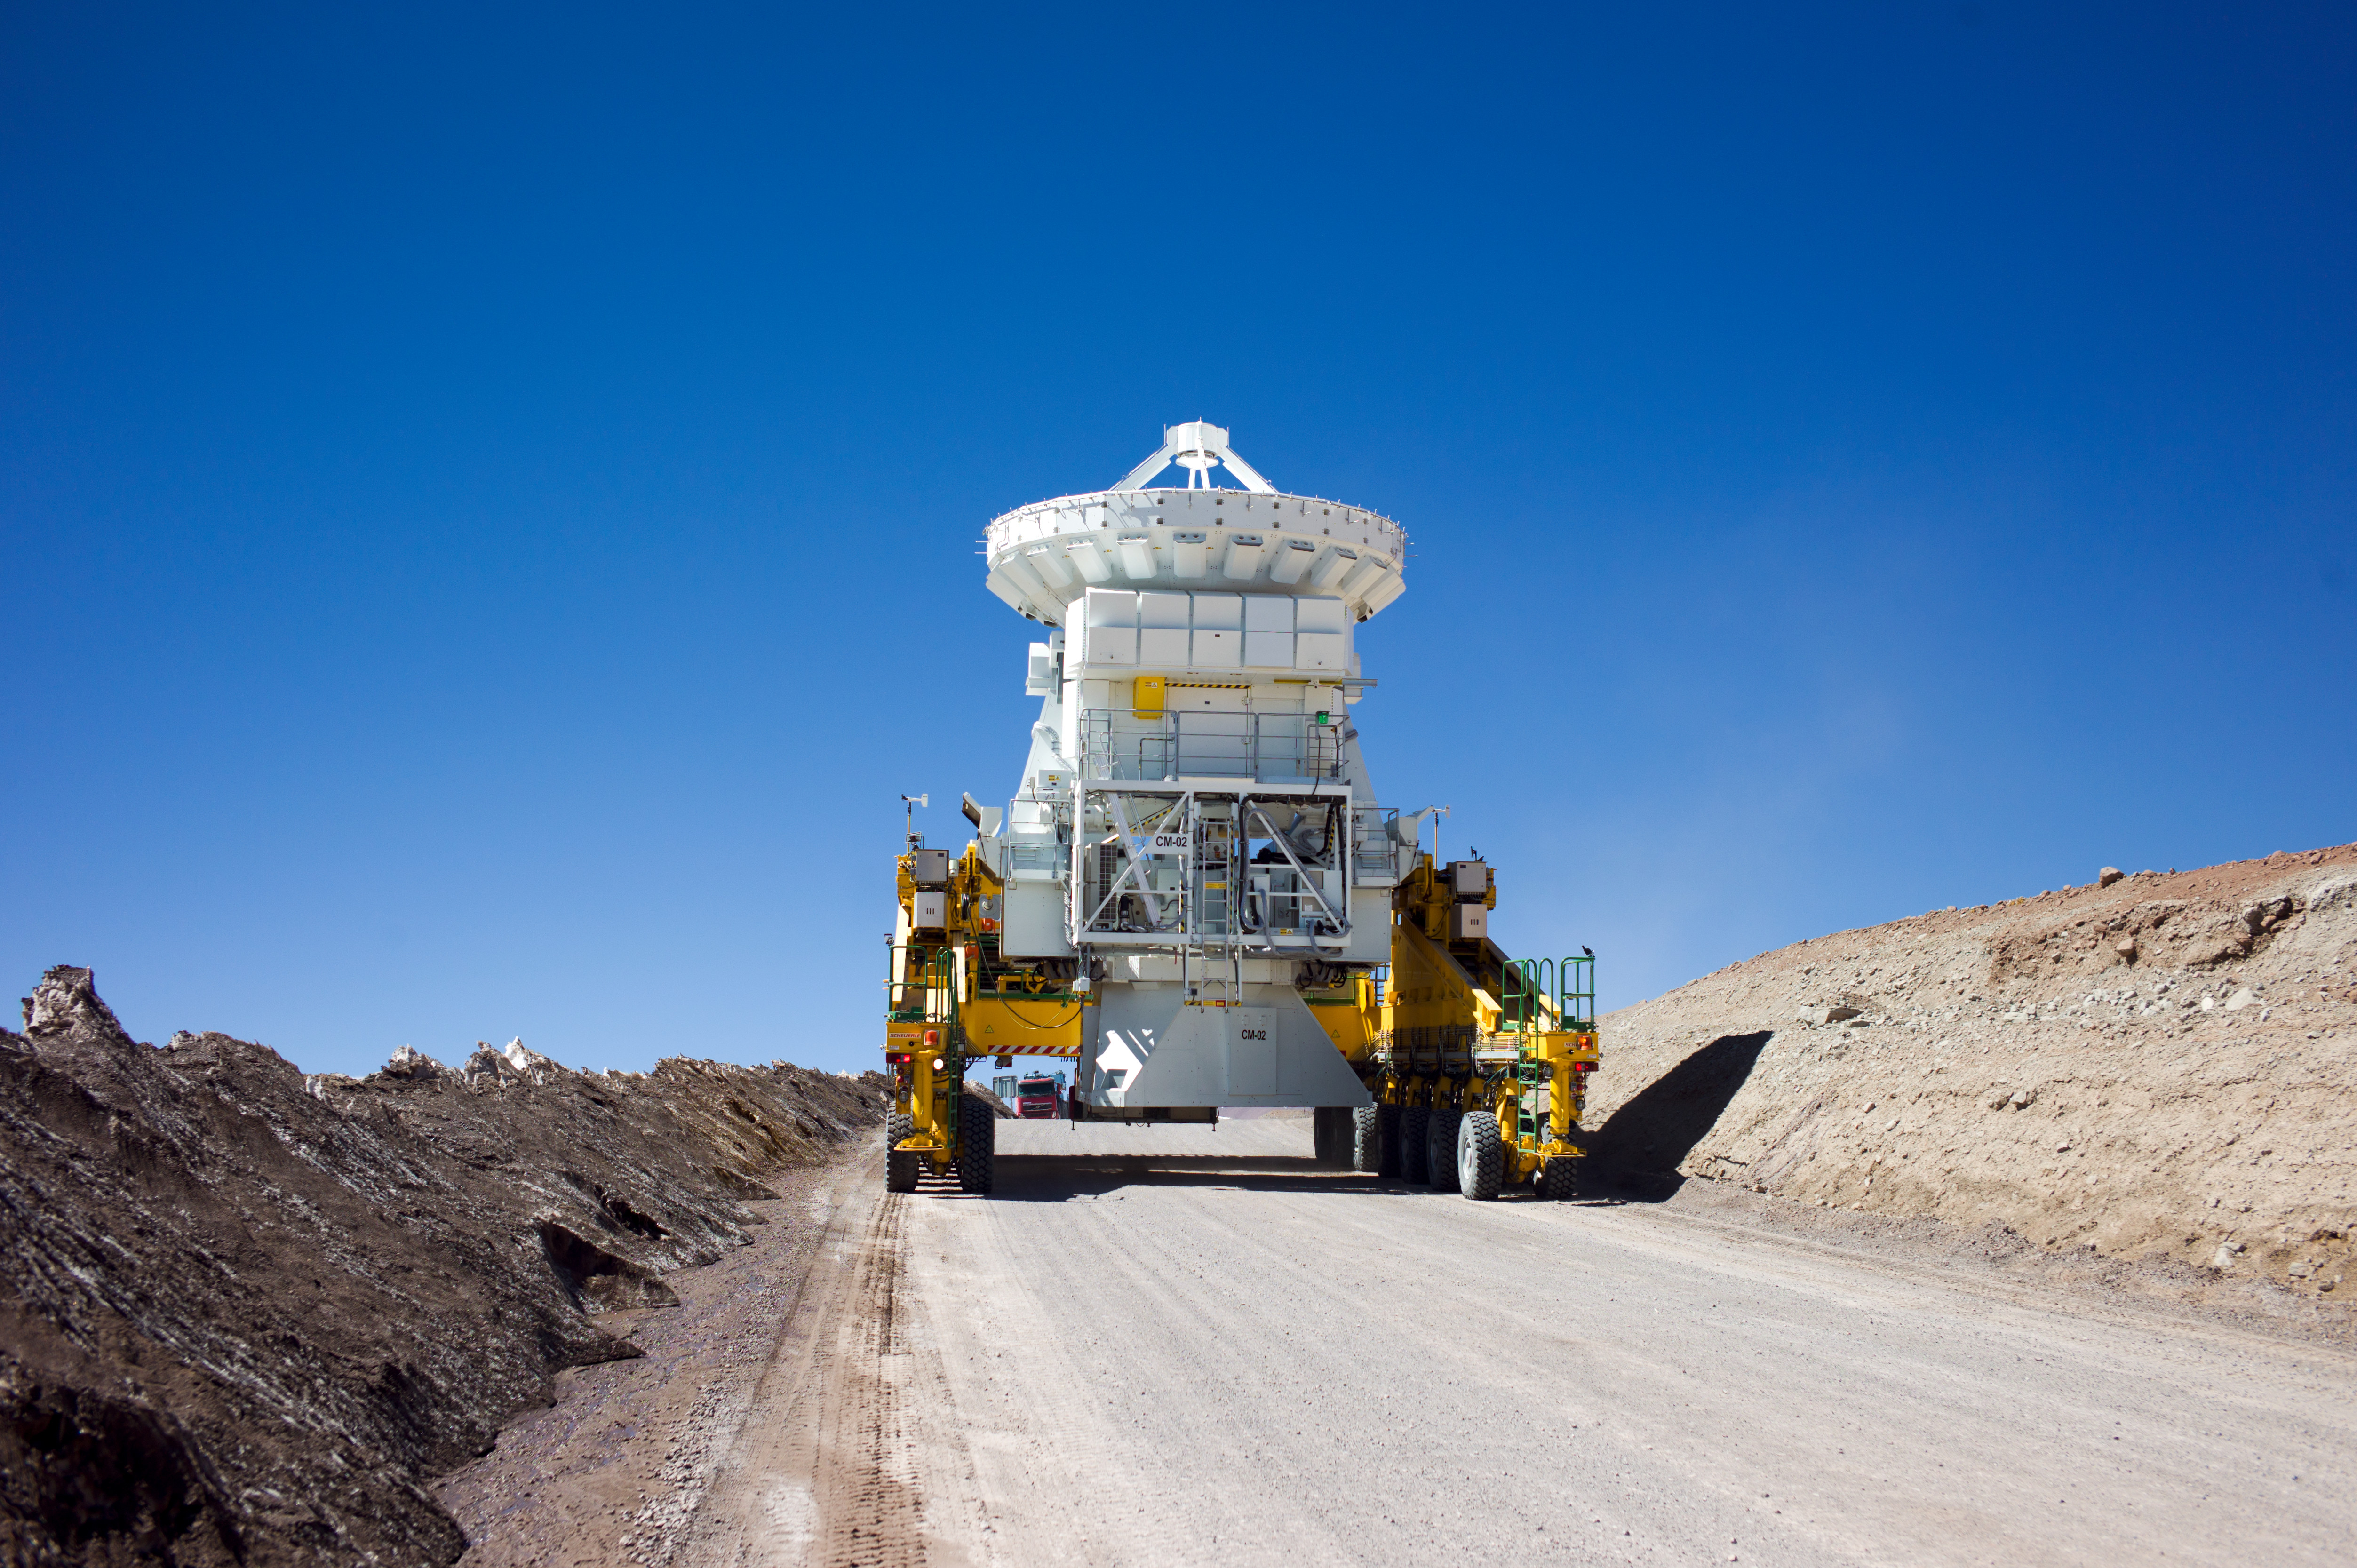

Transport of a 7-meter diameter Japanese antenna

Transport of a 7-meter diameter Japanese antenna.

Credit: ESO